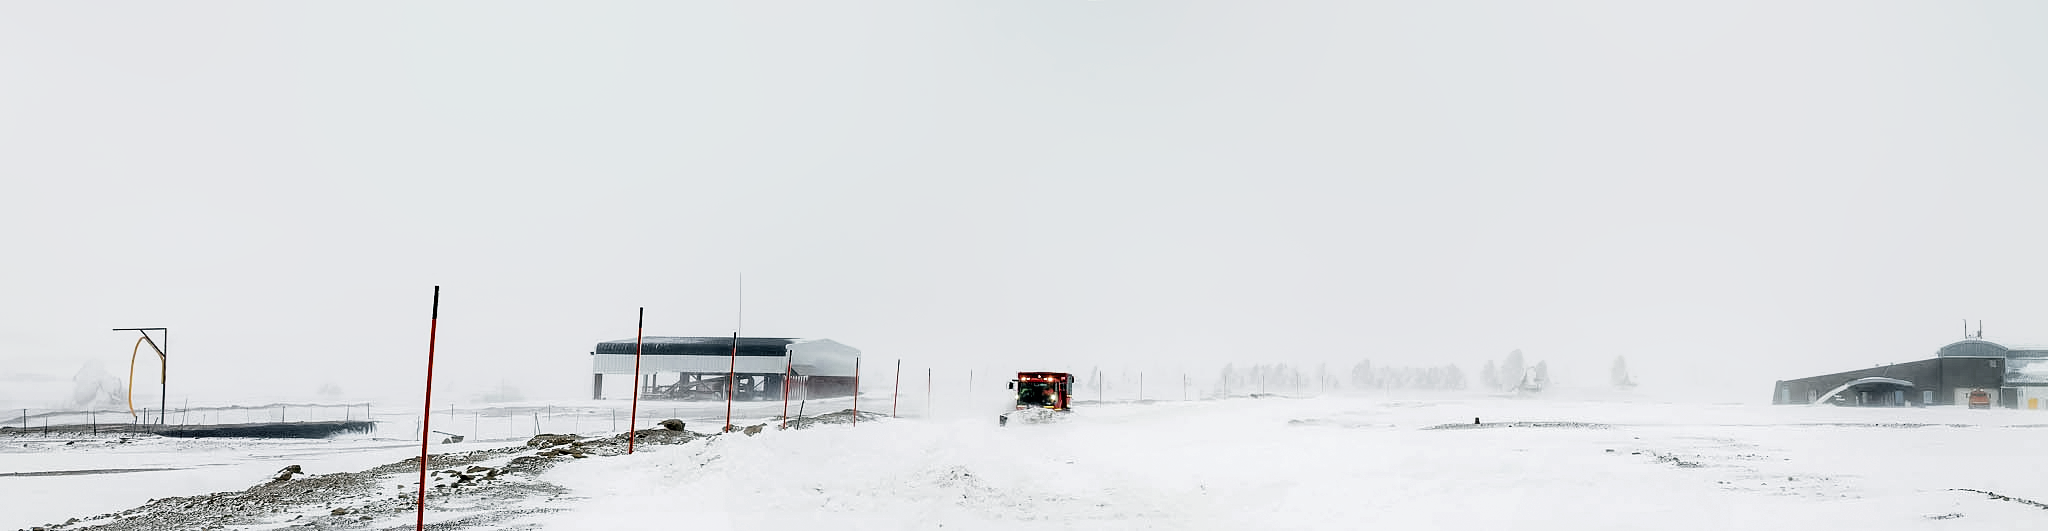

ALMA panorama in the snow

A truck drives through the snow on the ALMA observatory site. In the back of the image, some of the 66 dishes used for the ALMA telescope are visible. ALMA is a global partnership between the scientific communities of East Asia, the ESO Member States and North America in collaboration with Chile.

Credit: J. C. Rojas/ESO